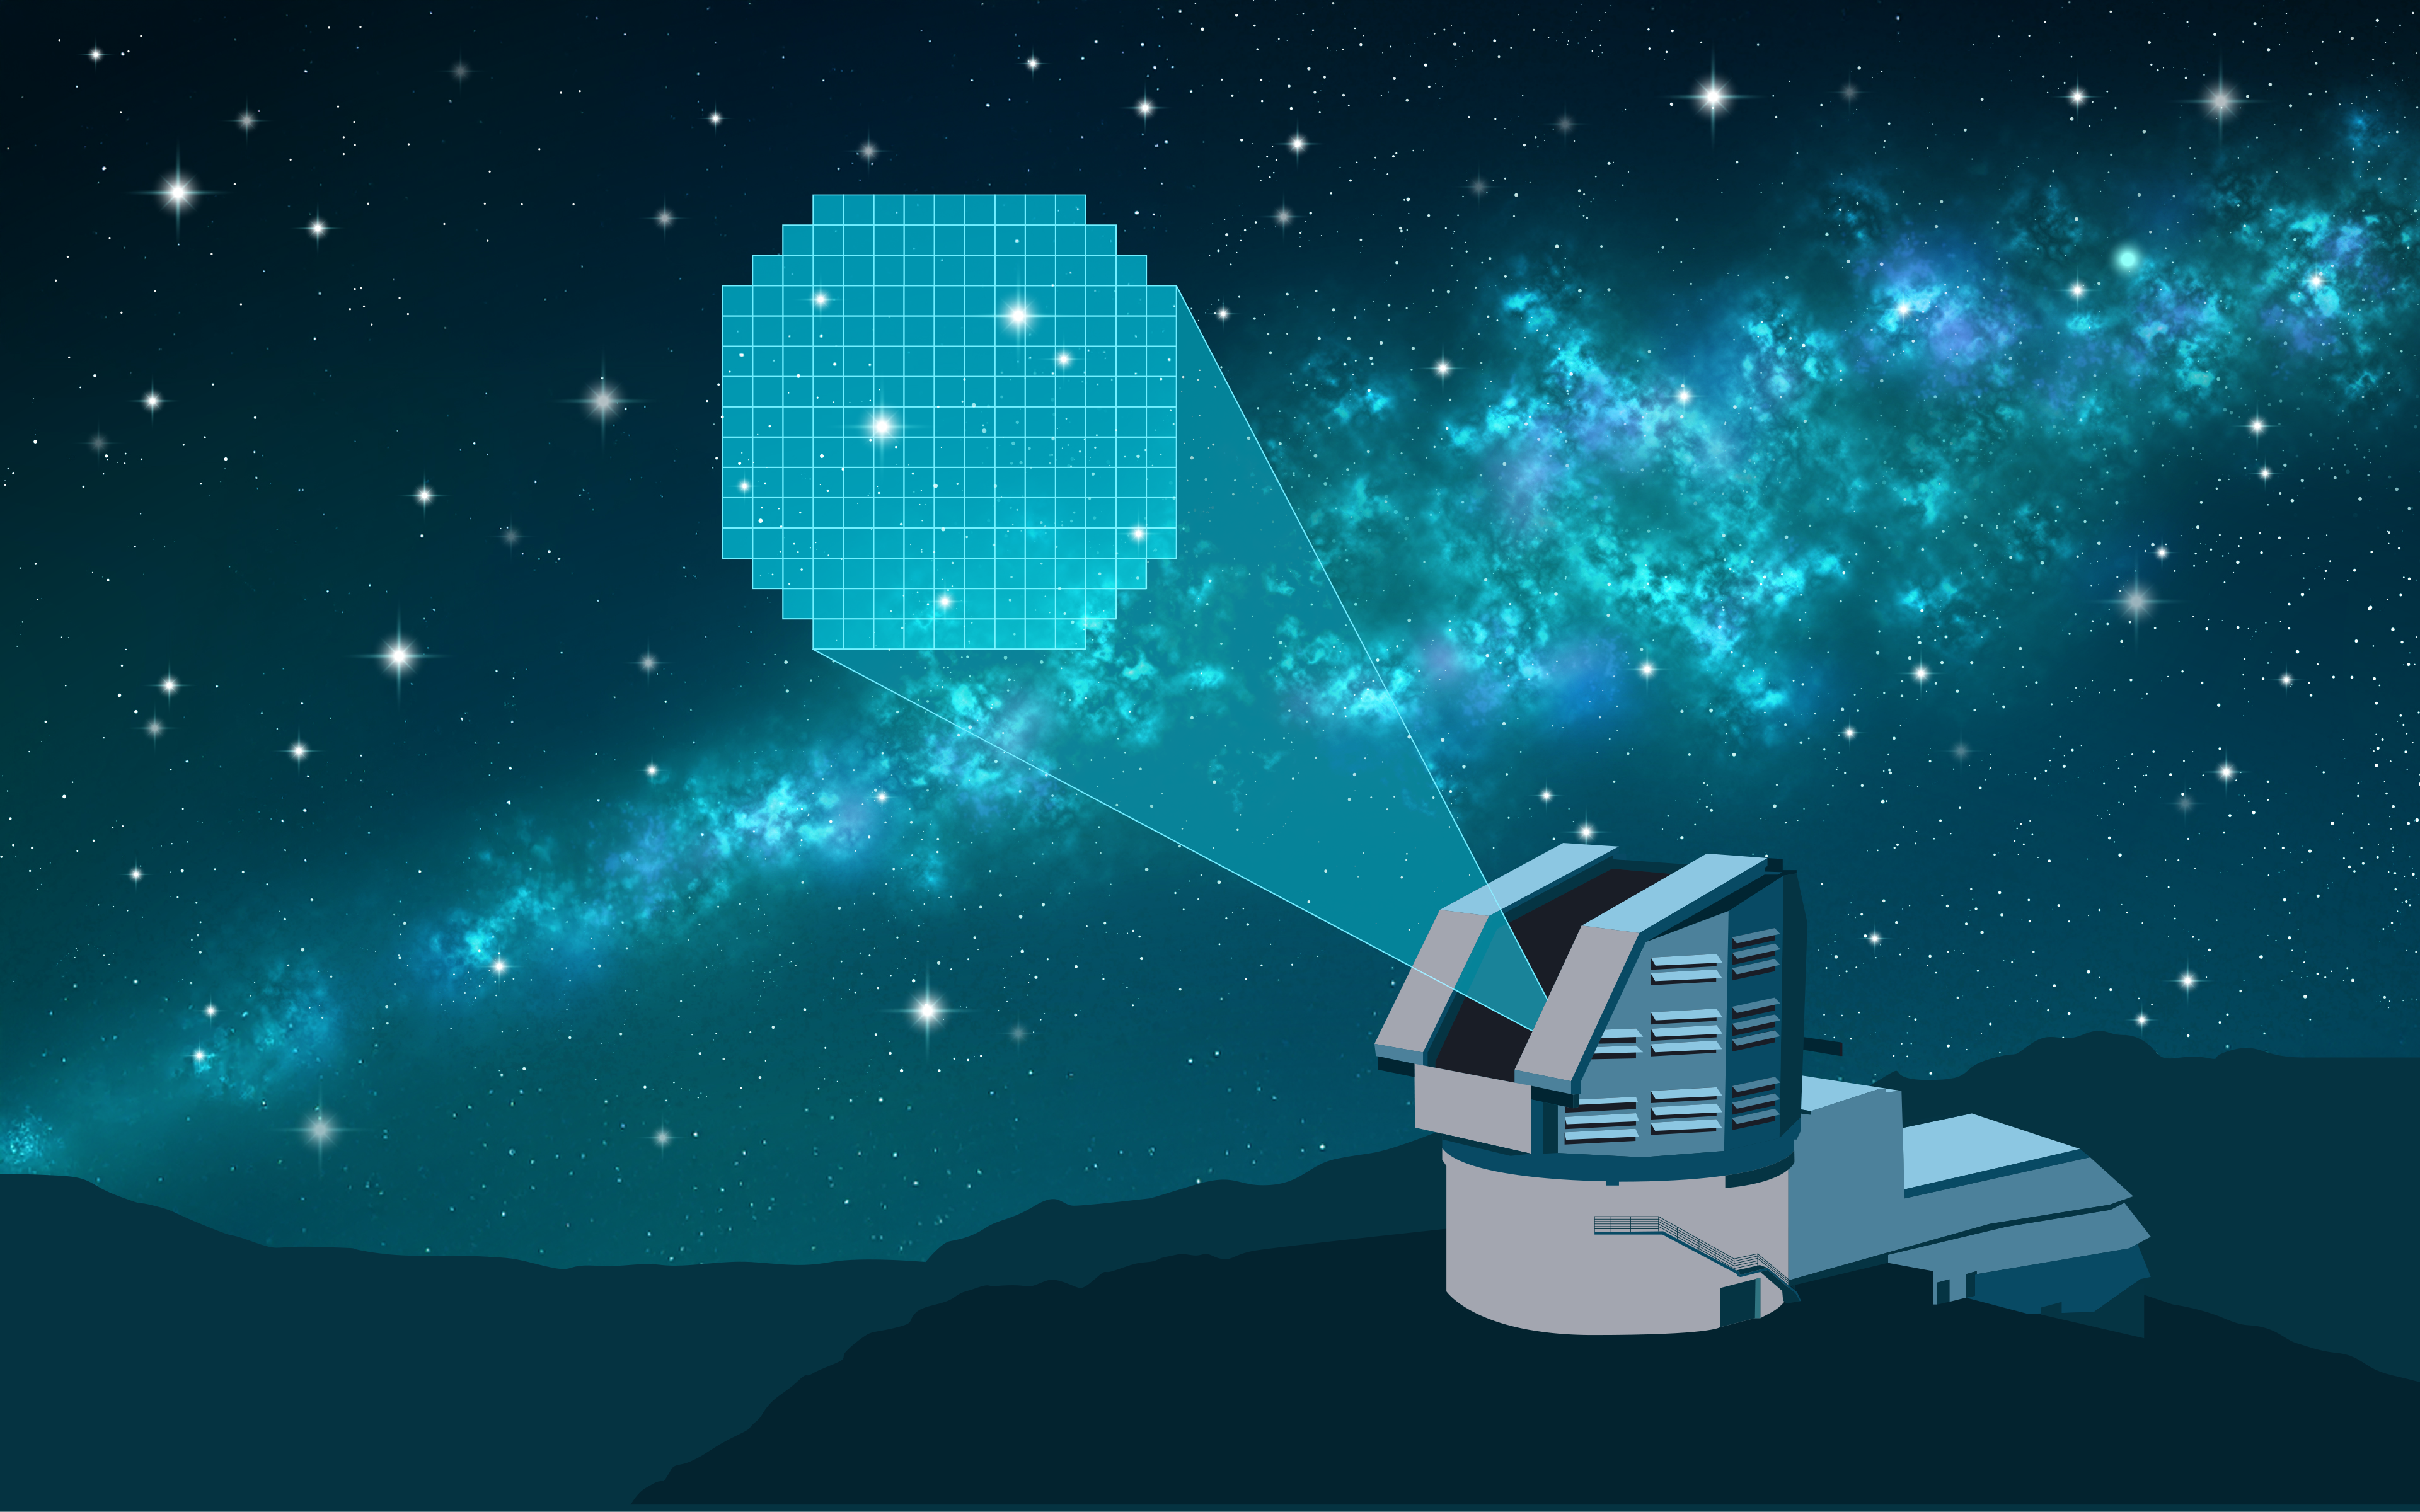

Artist’s Illustration of Rubin Observatory Capturing Supernovae

This illustration depicts NSF–DOE Vera C. Rubin Observatory capturing light from supernovae, the explosive deaths of massive stars. These cosmic beacons are important for studying the expansion of the Universe. In particular, Type Ia supernovae serve as “standard candles” to measure cosmic distances. By observing thousands of supernovae across vast regions of the sky, Rubin Observatory’s Legacy Survey of Space and Time (LSST) will provide the largest sample of Type Ia supernovae yet, helping scientists refine the Universe's expansion rate and gain deeper insights into the mysterious “dark energy” driving its acceleration.

Credit: RubinObs/NOIRLab/SLAC/NSF/DOE/AURA/P. Marenfeld